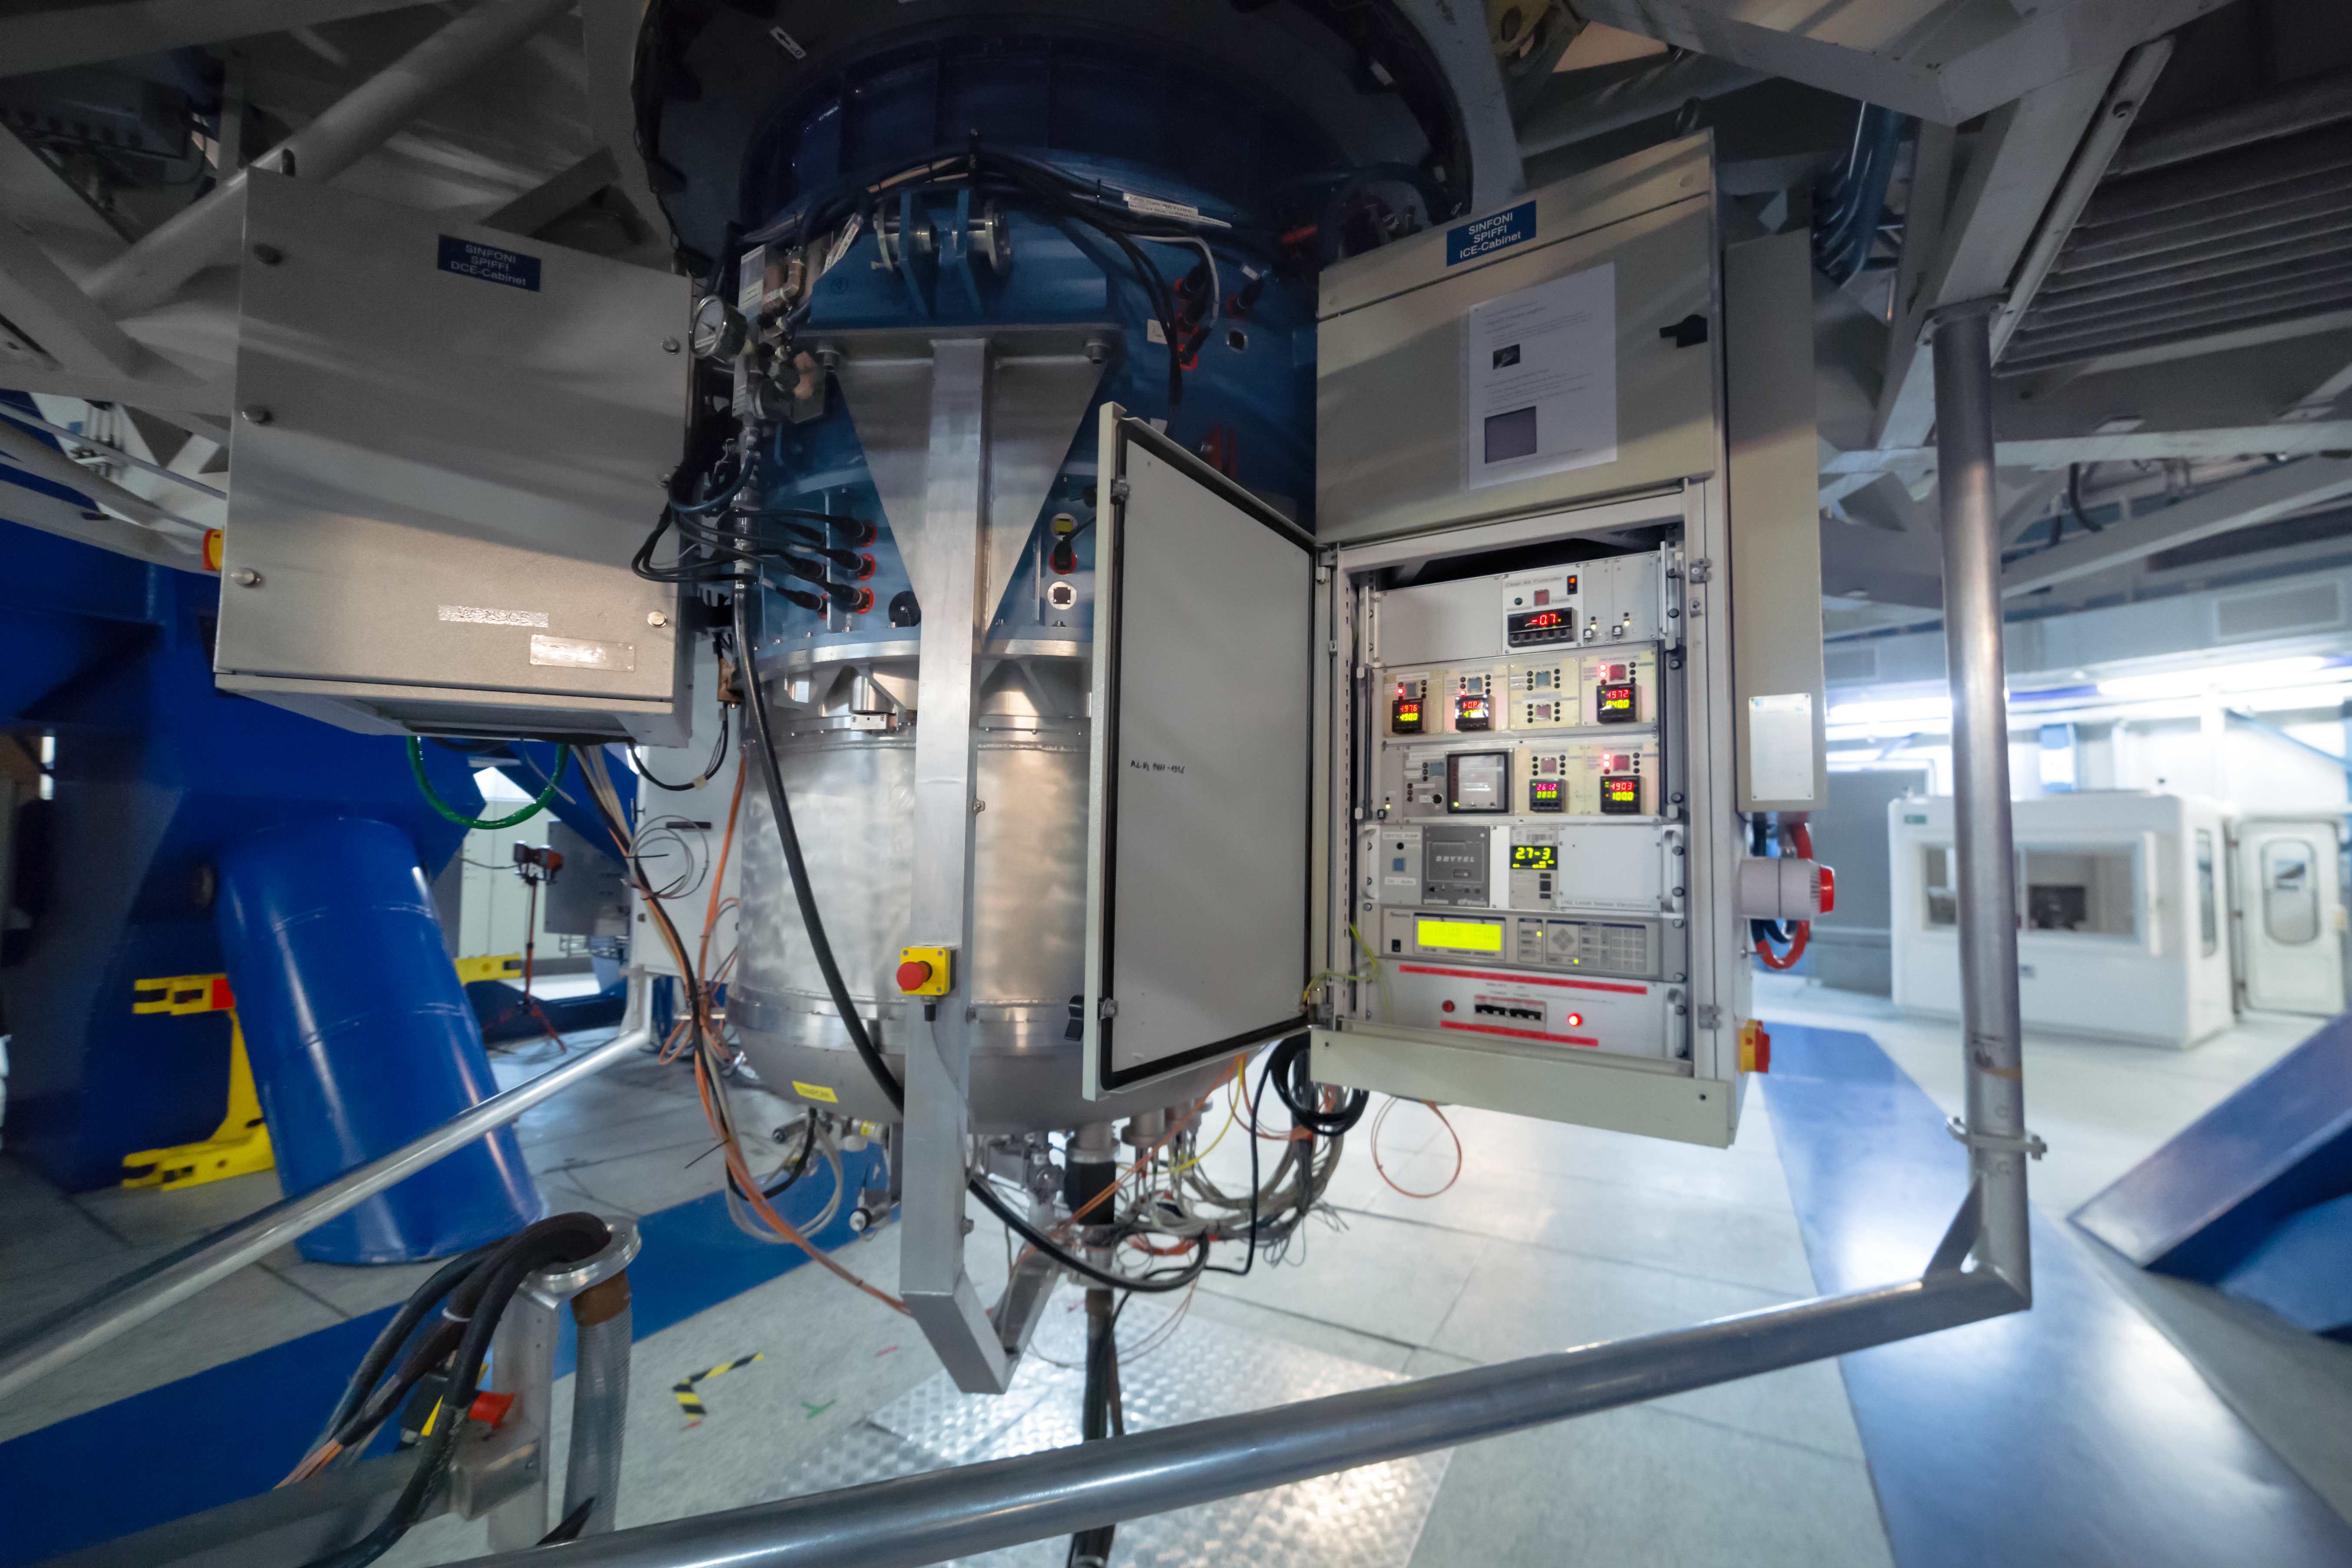

SPIFFI at the VLT

SPIFFI — the acronym stands for SPectrometer for Infrared FaintField Imaging — is a very efficient infrared integral field spectrograph that makes up part of the SINFONI instrument mounted on ESO's VLT.

Credit: ESO/P. Horálek